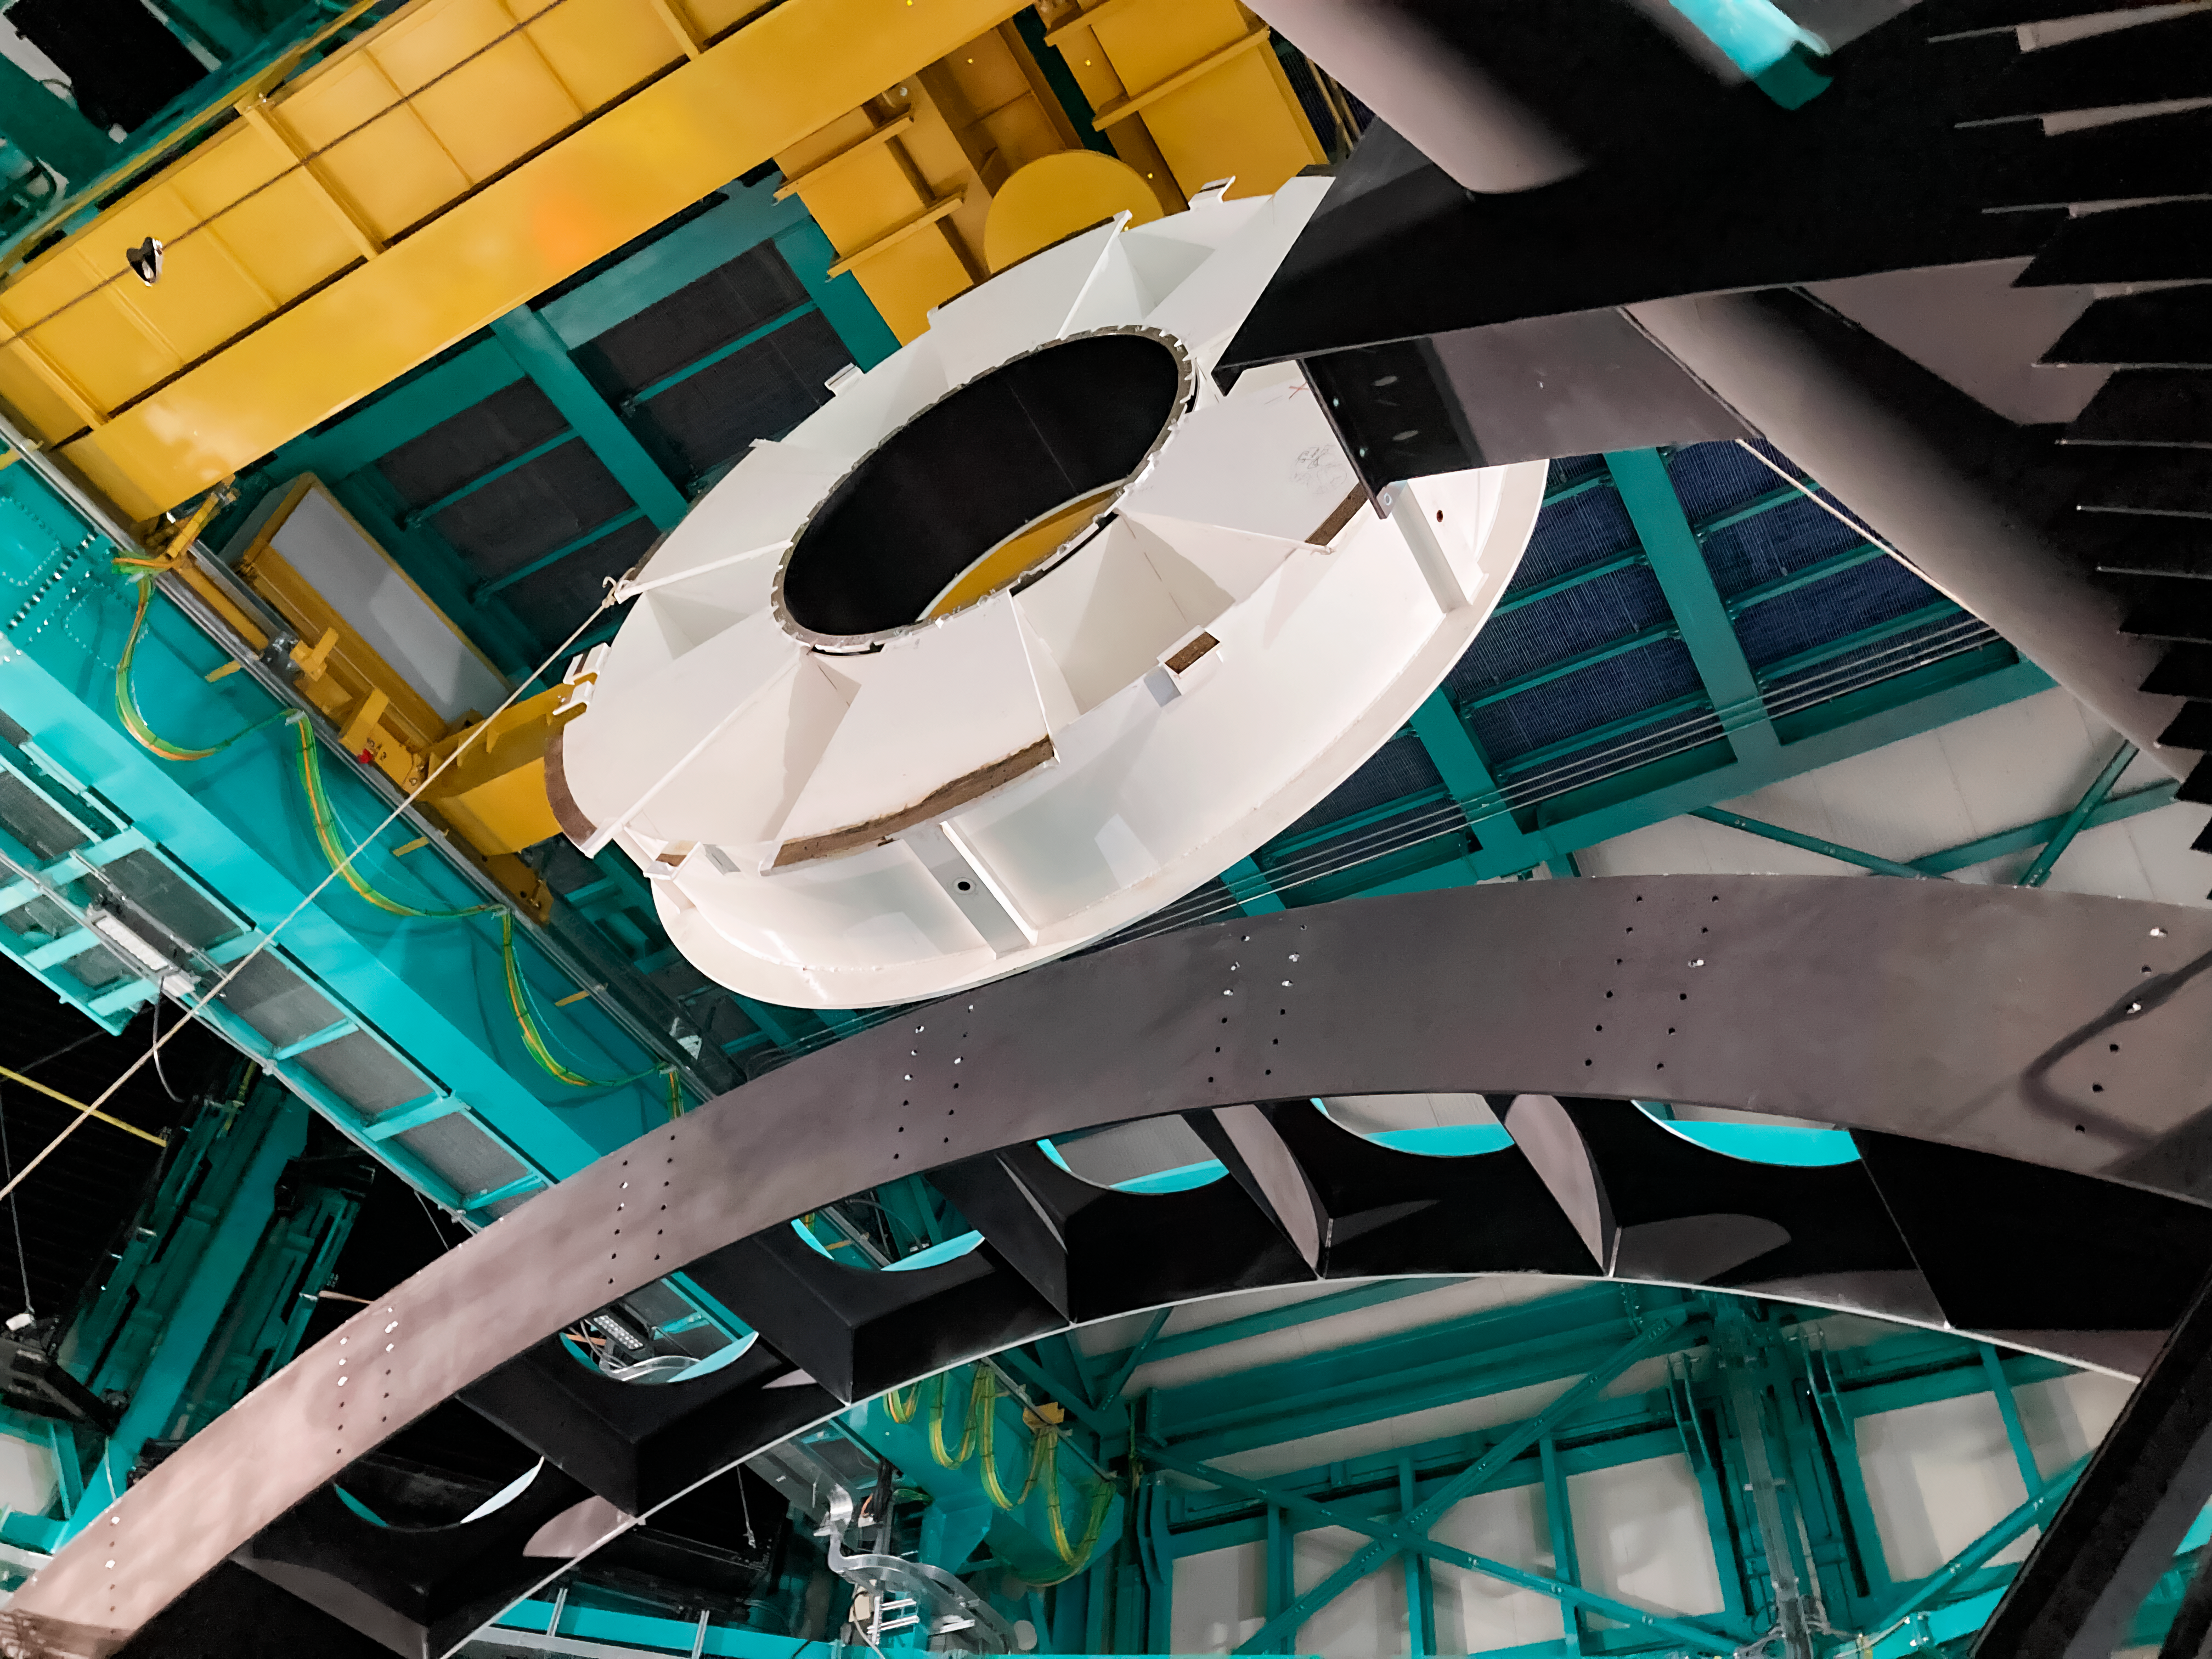

Rubin Secondary Mirror Surrogate Removal

Vera C. Rubin Observatory's secondary mirror (M2) surrogate being removed from the telescope mount.

Credit: RubinObs/NOIRLab/SLAC/NSF/DOE/AURA/B. Stalder